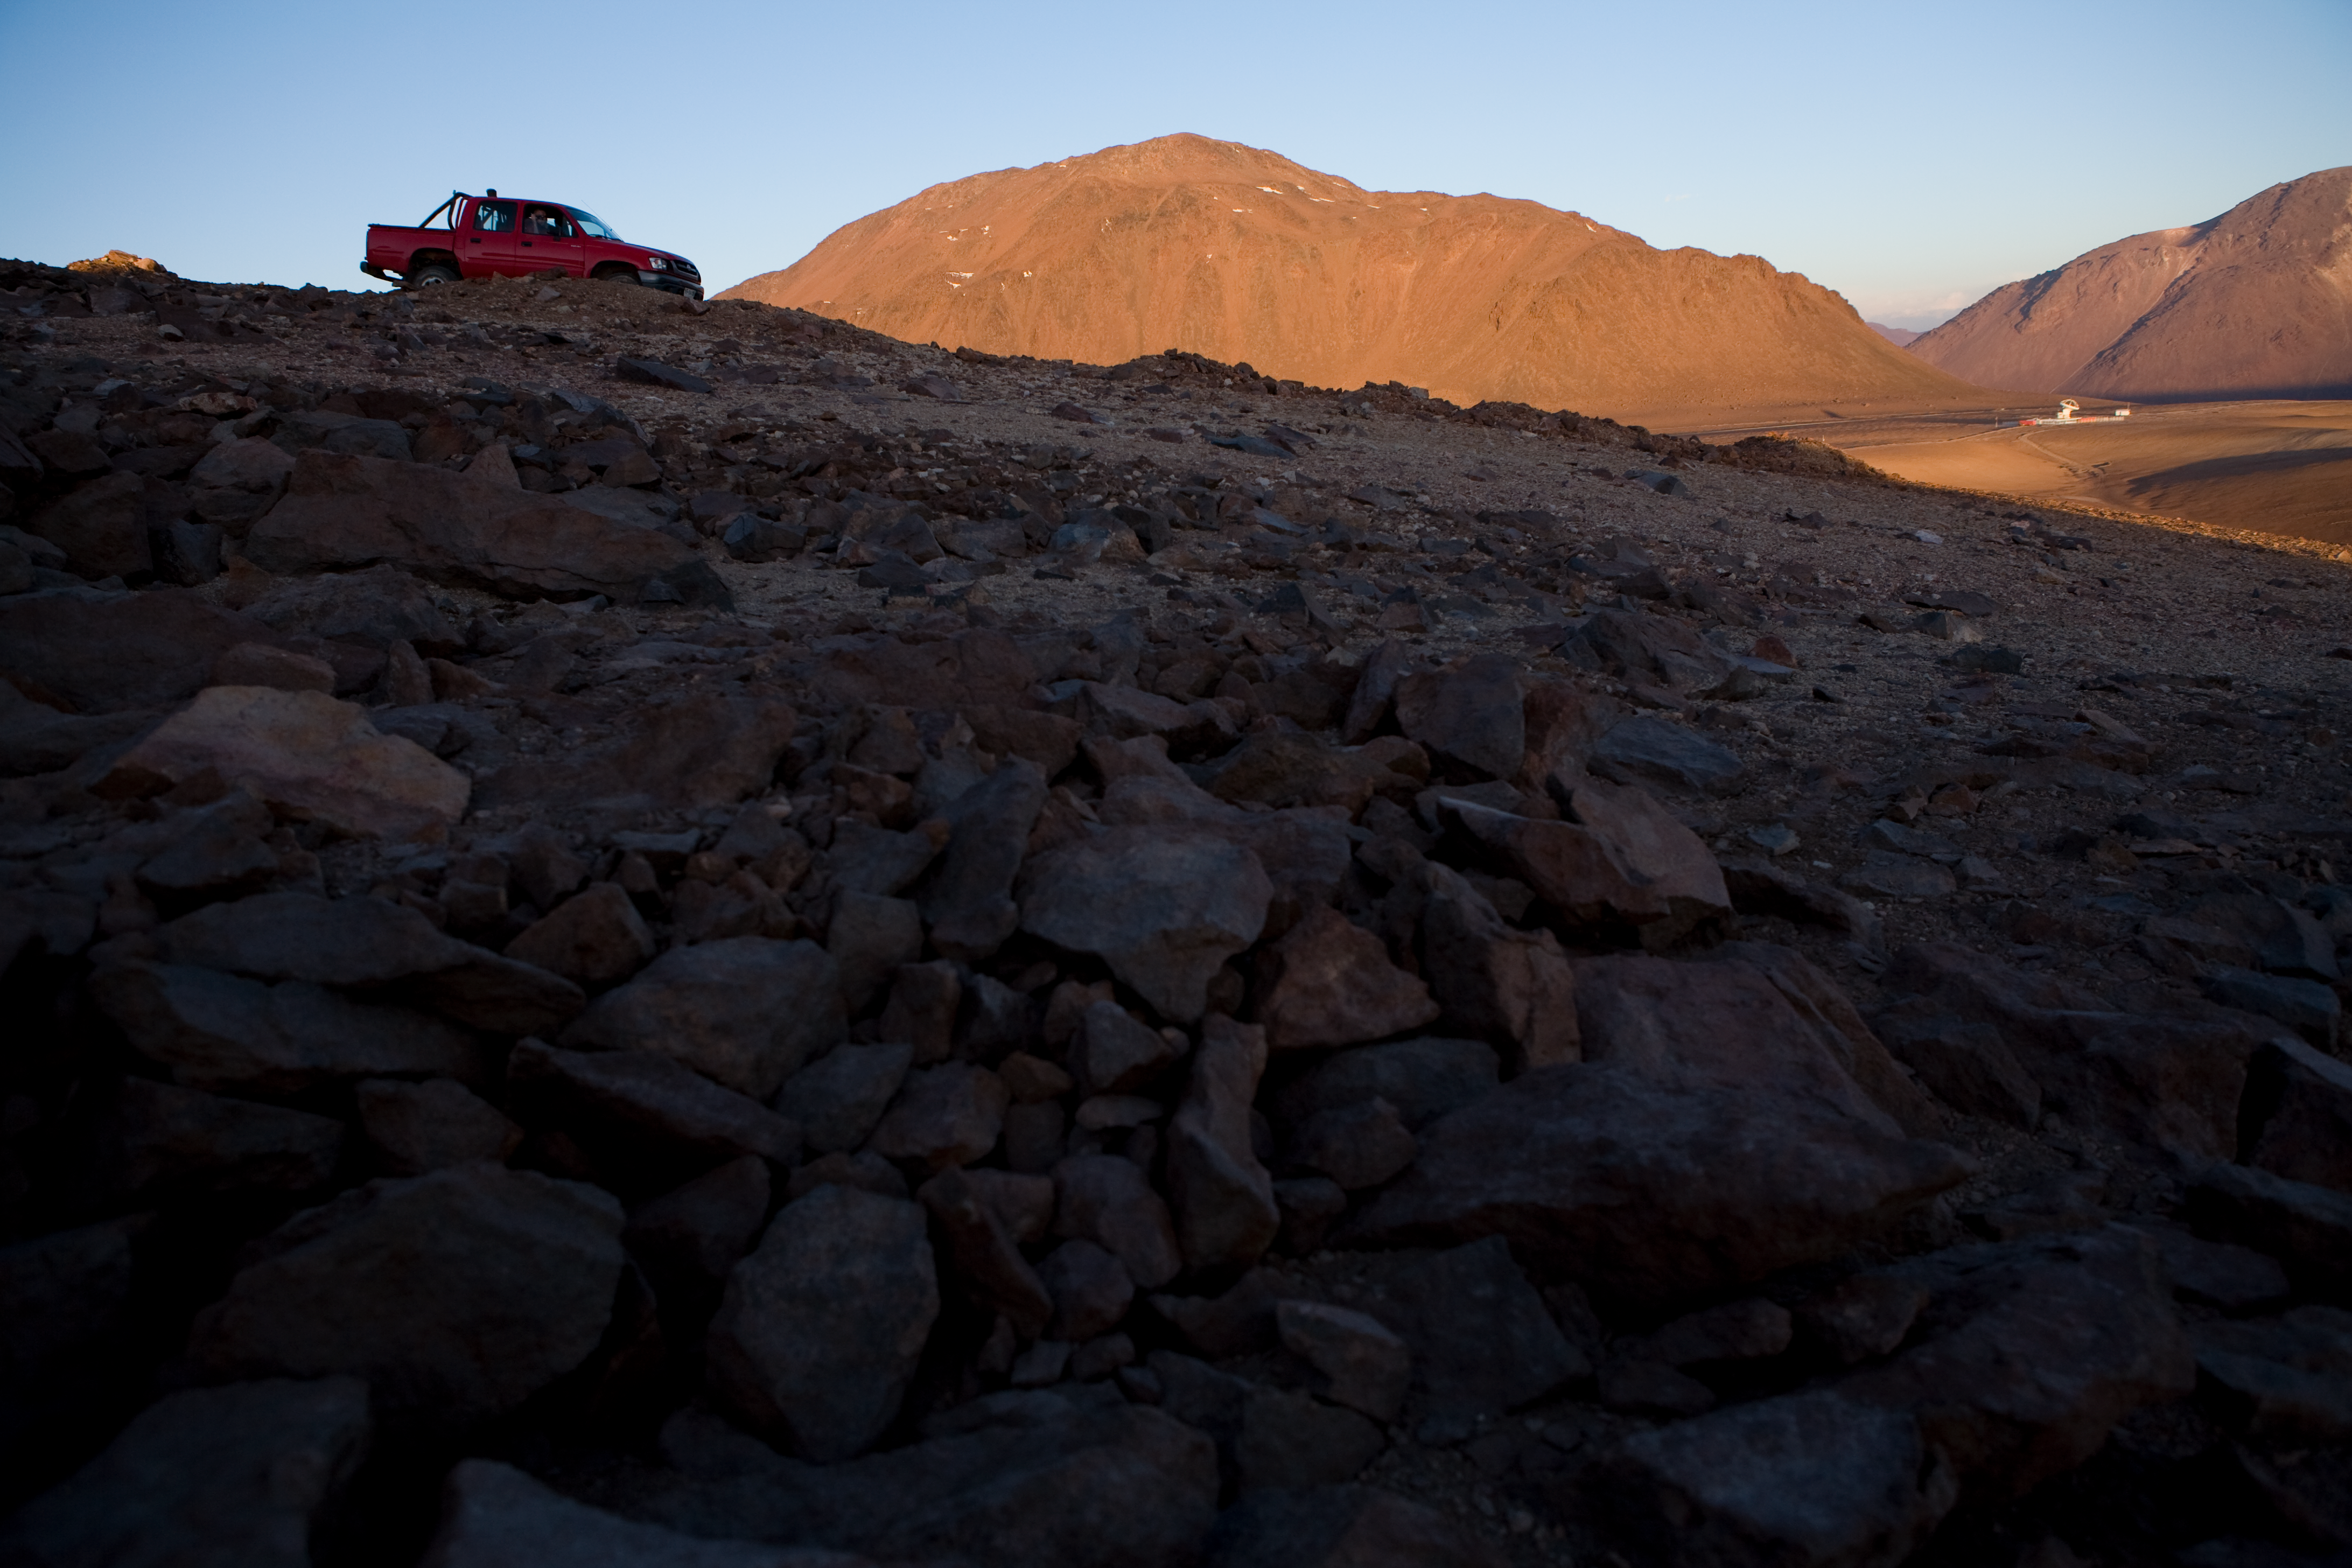

Chajnantor - the site for ALMA

View over Chajnantor from Cerro Chico - looking towards the east.

Credit: ALMA (ESO/NAOJ/NRAO)